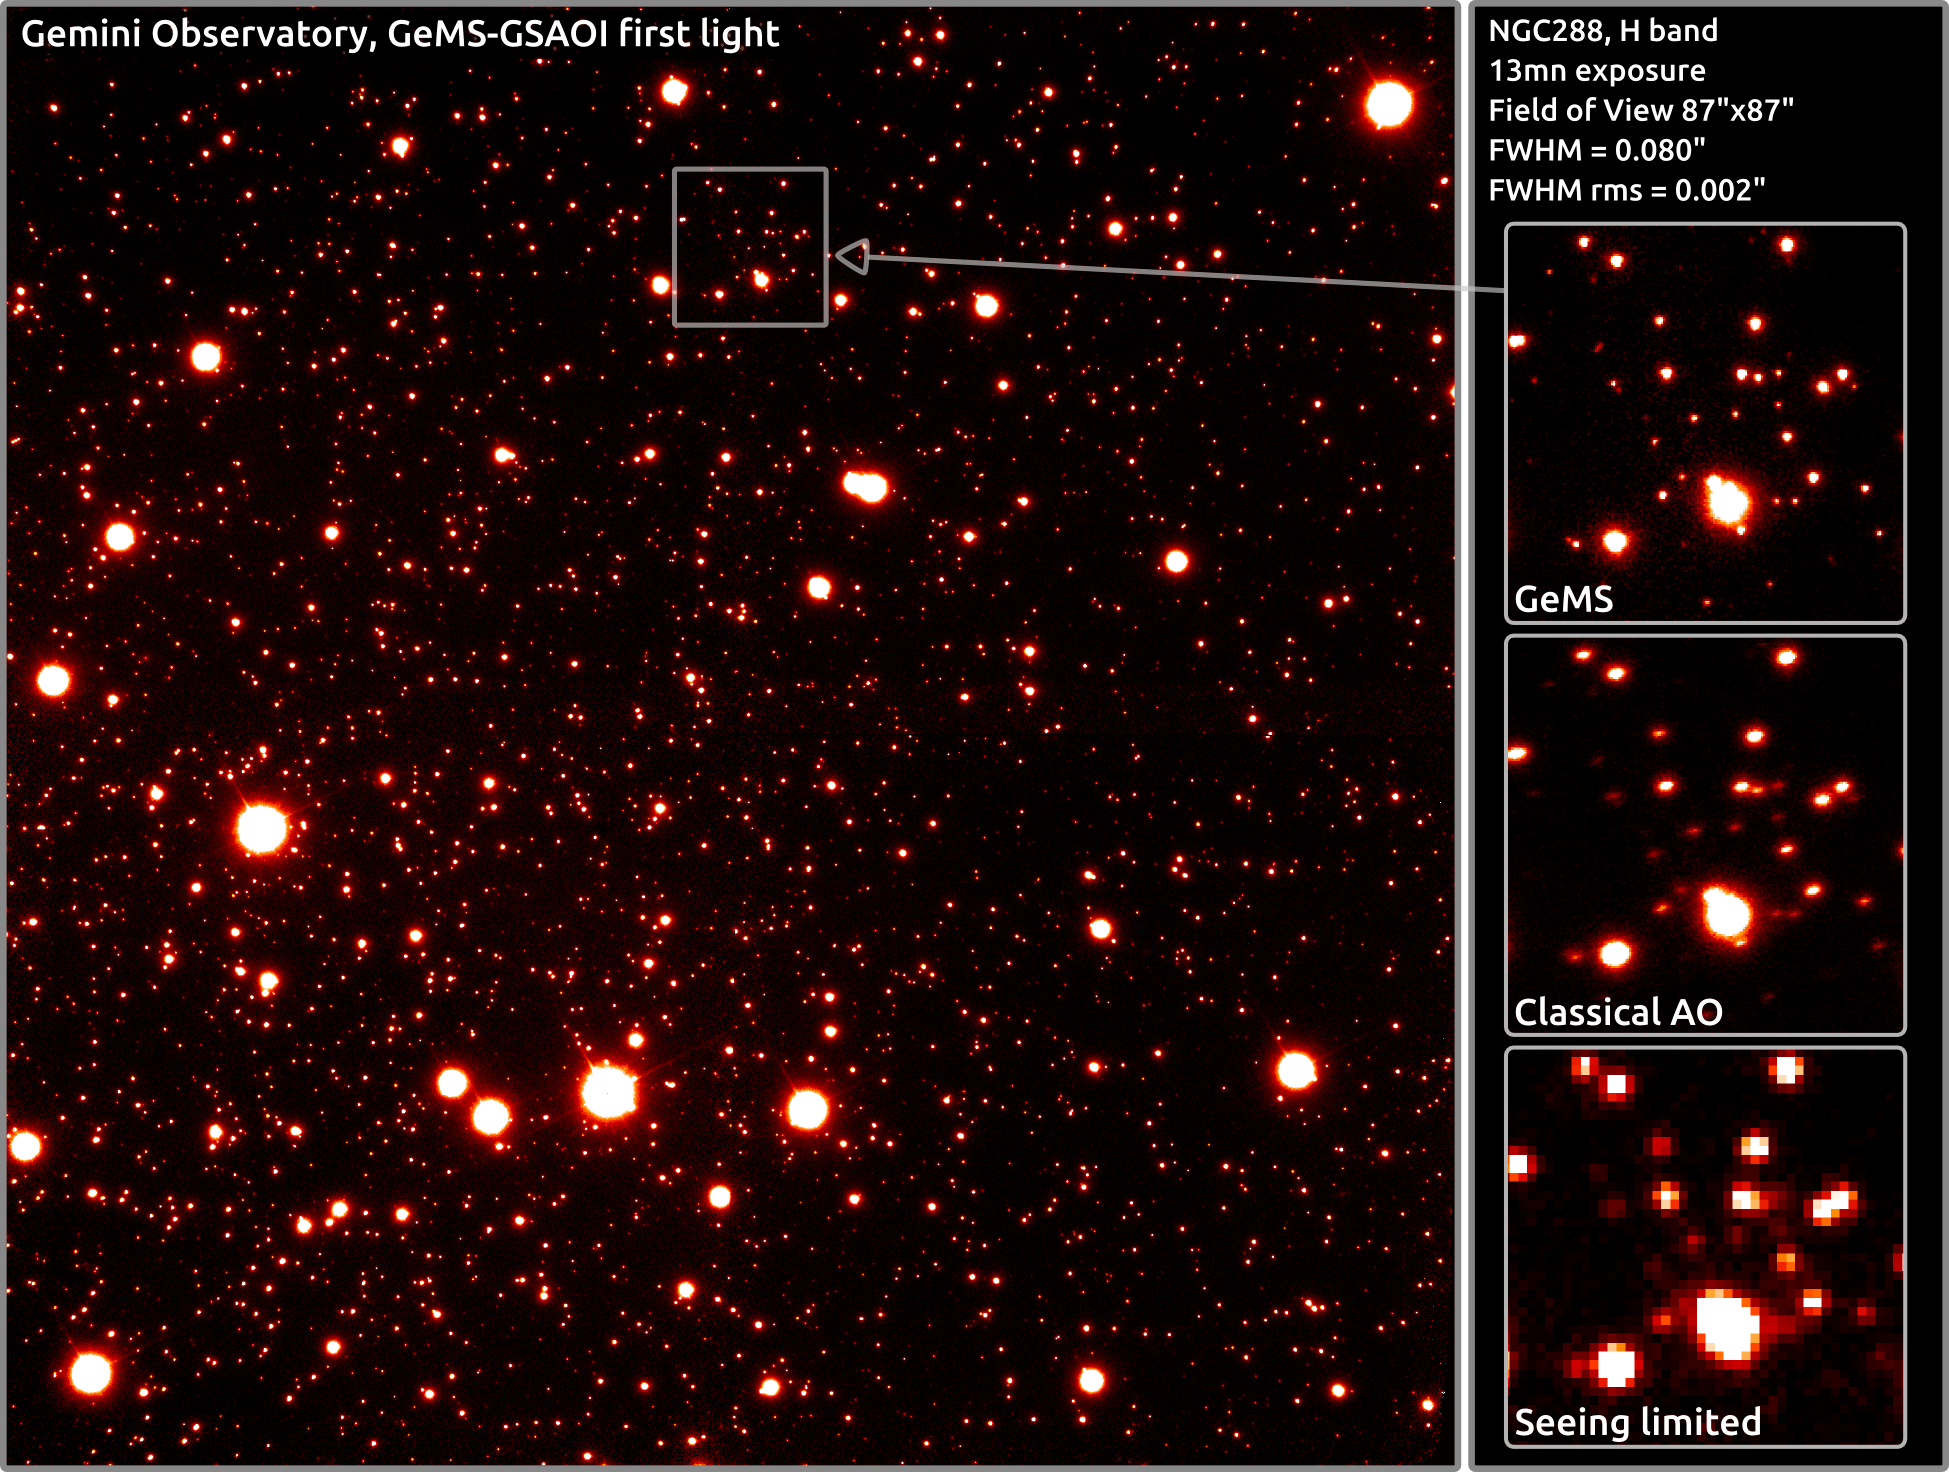

GeMS/GSAOI NGC 288H

Gemini South’s first light image from GeMS/GSAOI shows extreme detail in the central part of the globular star cluster NGC 288. North is up, East is right. For more technical details on this image and others see the technical companion article here.

Credit: International Gemini Observatory/AURA